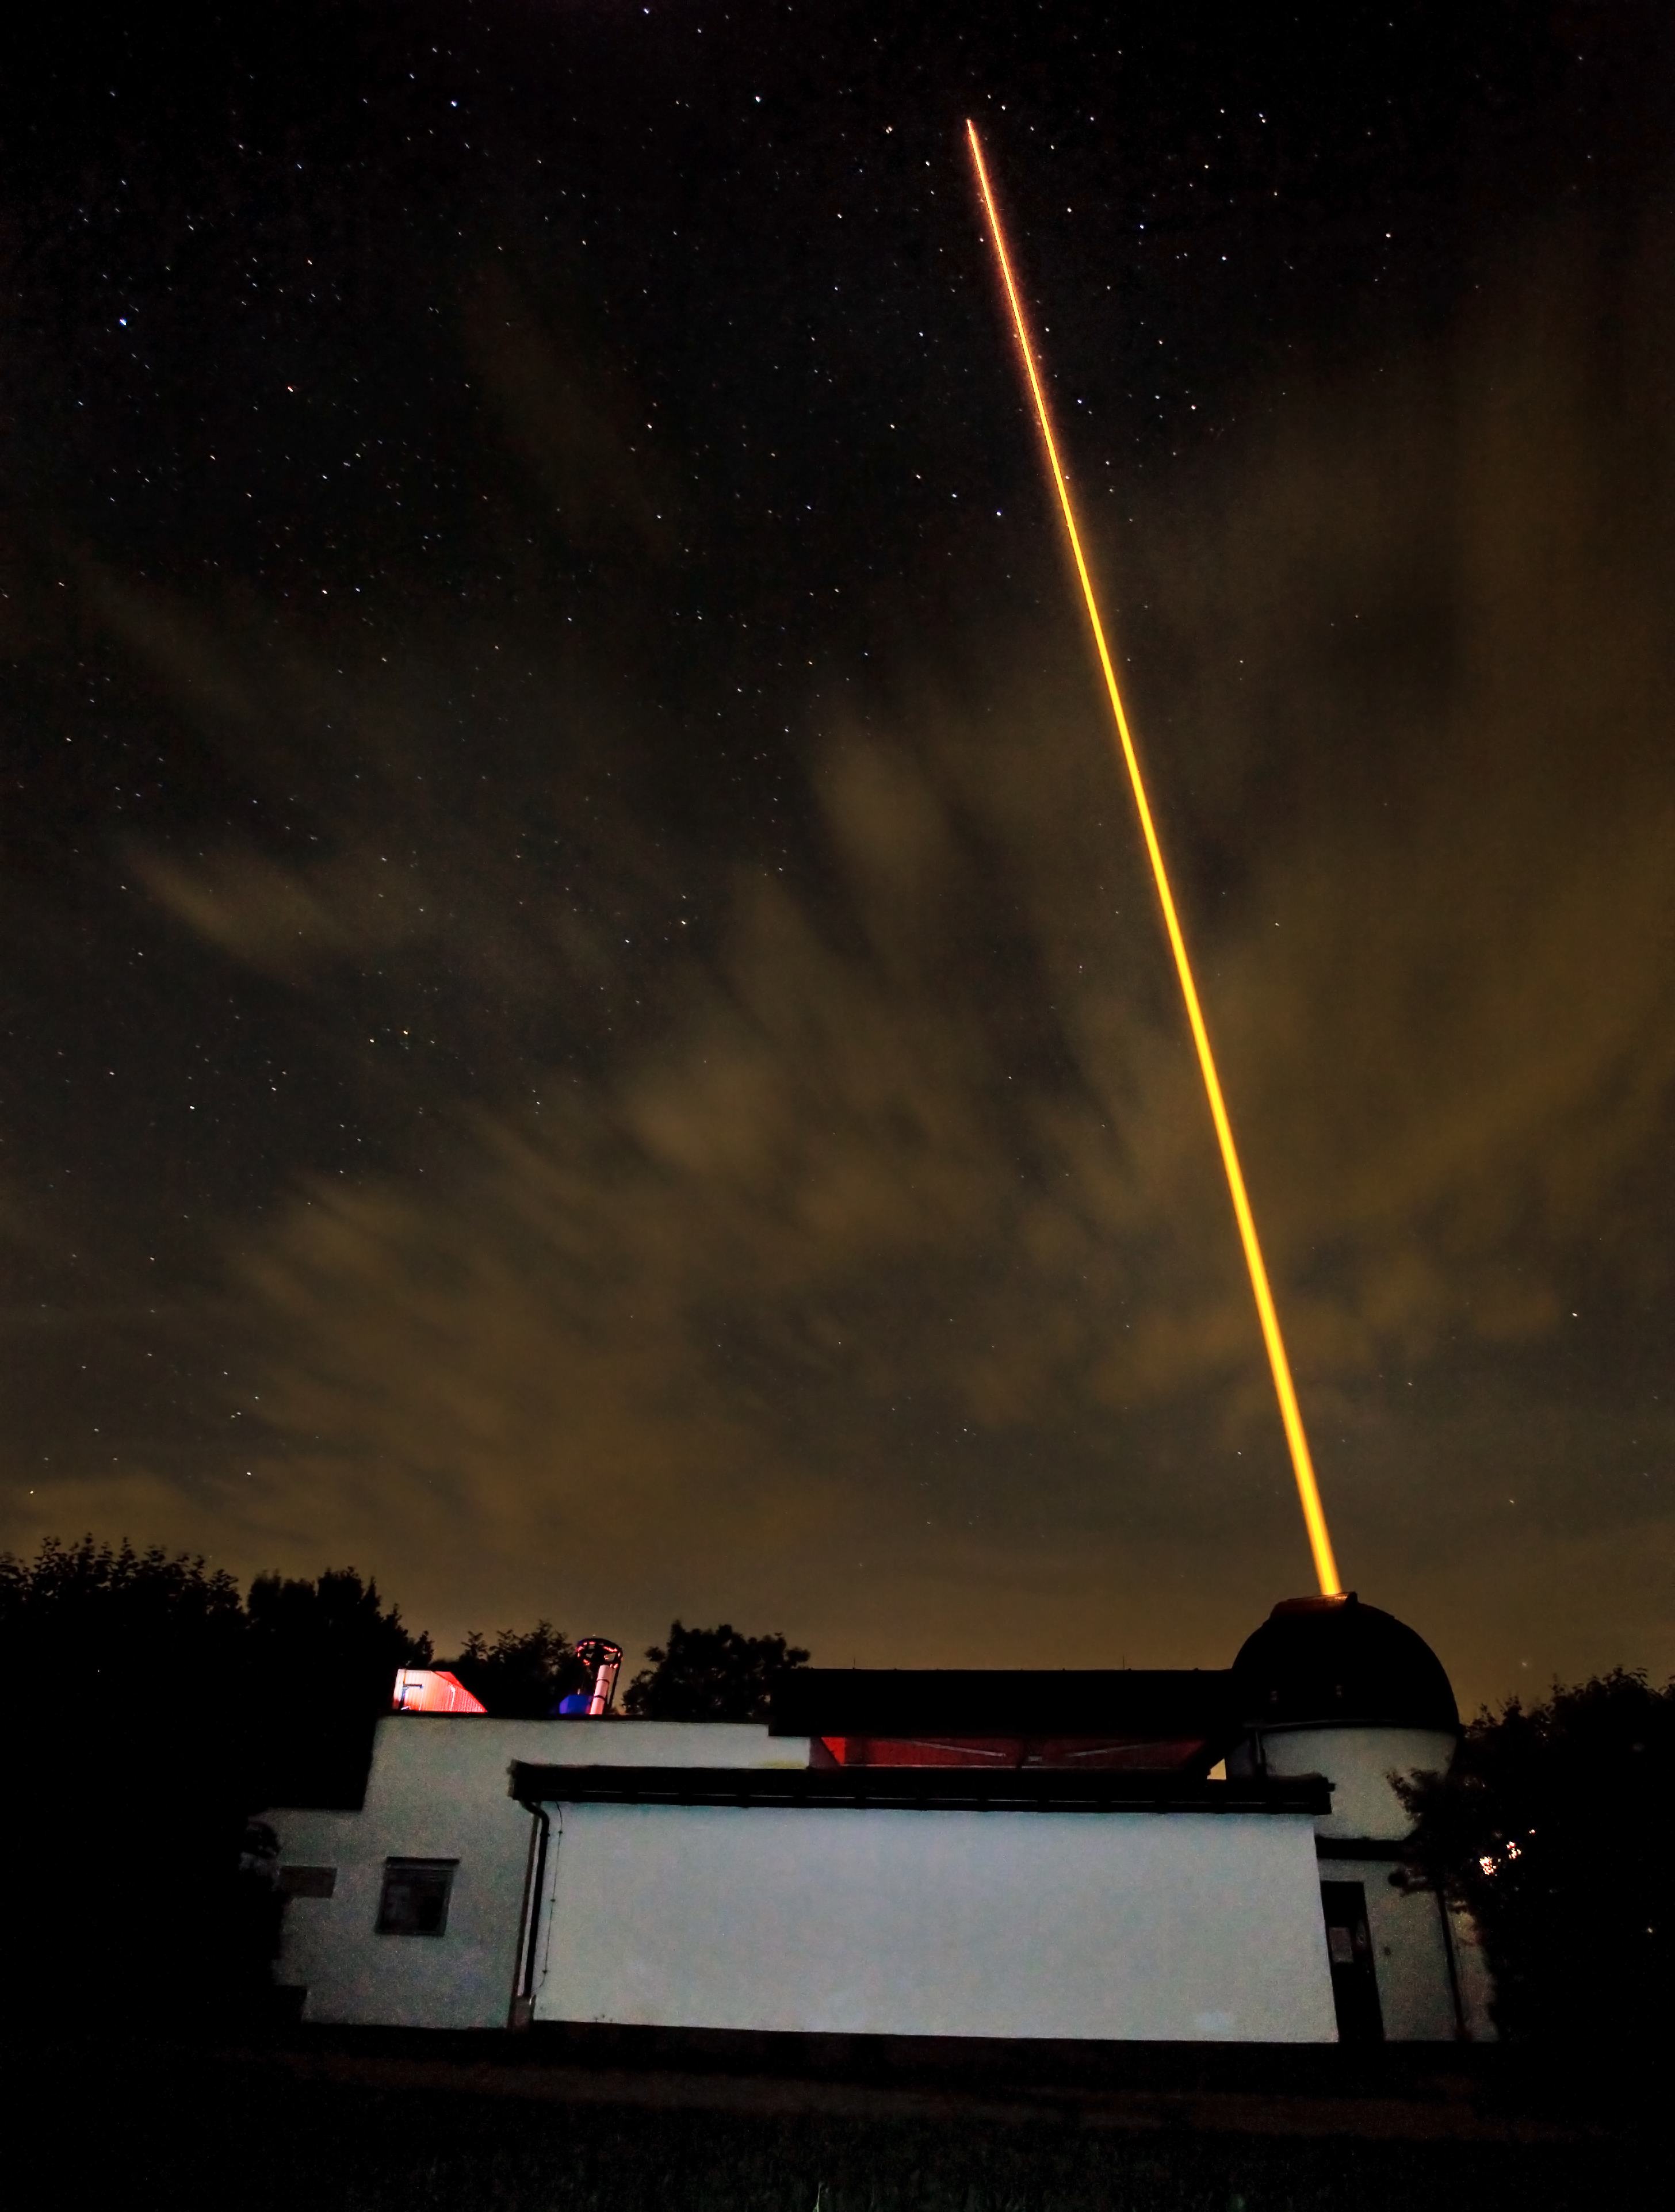

ESO's new compact Laser Guide Star unit tested

Last night, ESO's Wendelstein laser guide star unit had its first light at the Allgäu Public Observatory in Ottobeuren, Germany. Laser guide stars are artificial stars created high up in the Earth's atmosphere using a laser beam with a power of several watts. The laser, in this case a powerful 20 watt yellow beam (operating at 589 nm), makes the sodium atoms in a layer 90 kilometres up in the atmosphere glow and so creates an artificial star in the sky that can be observed by a telescope. The adaptive optics equipment can then use measurements of the artificial star to correct for the blurring effect of the atmosphere in the observations.

Here the dome of the launch telescope is seen together with the propagating laser beam (right) and the Allgäu Public Observatory's 0.6-metre telescope (left).

Credit: ESO/T. Kasper (AVSO)